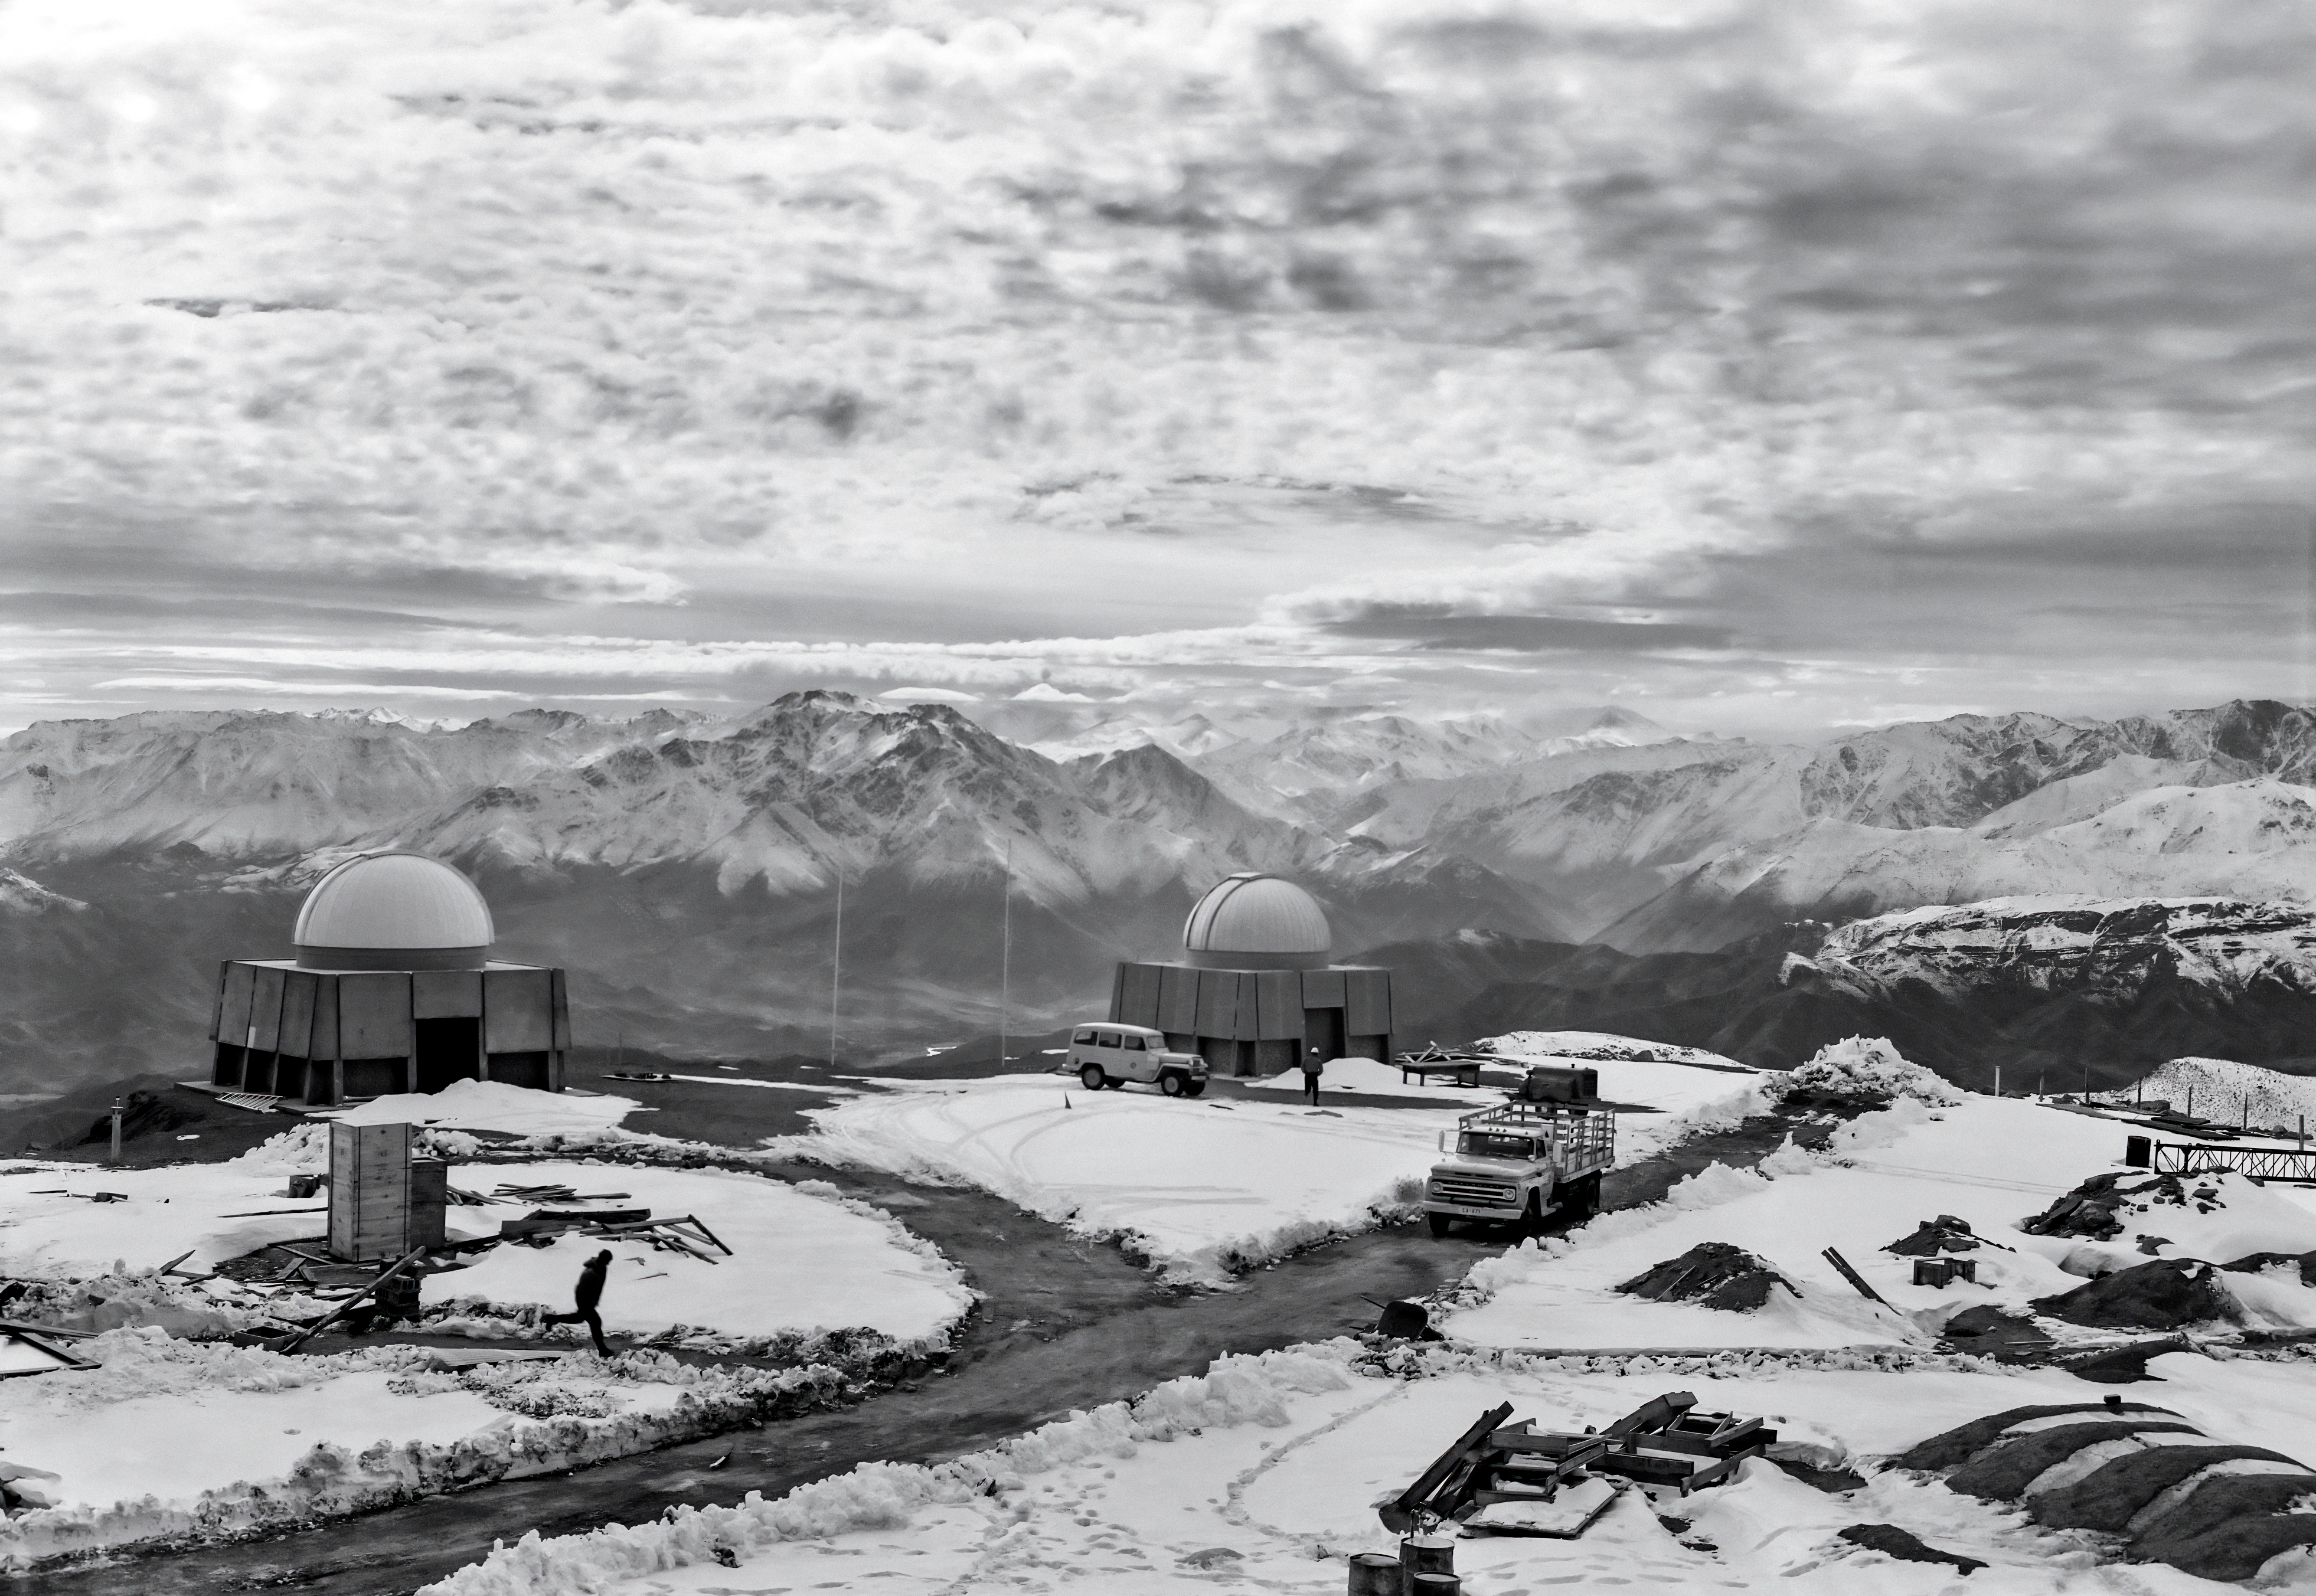

Snow at Cerro Tololo

A chilly winter at the Cerro Tololo Inter-American Observatory (CTIO), then run by the US National Observatory. The round domes of the 16-inch telescopes stand in contrast to the jagged ridges of the snowy hills. This image was taken on 12 September 1967.

Credit: NOIRLab